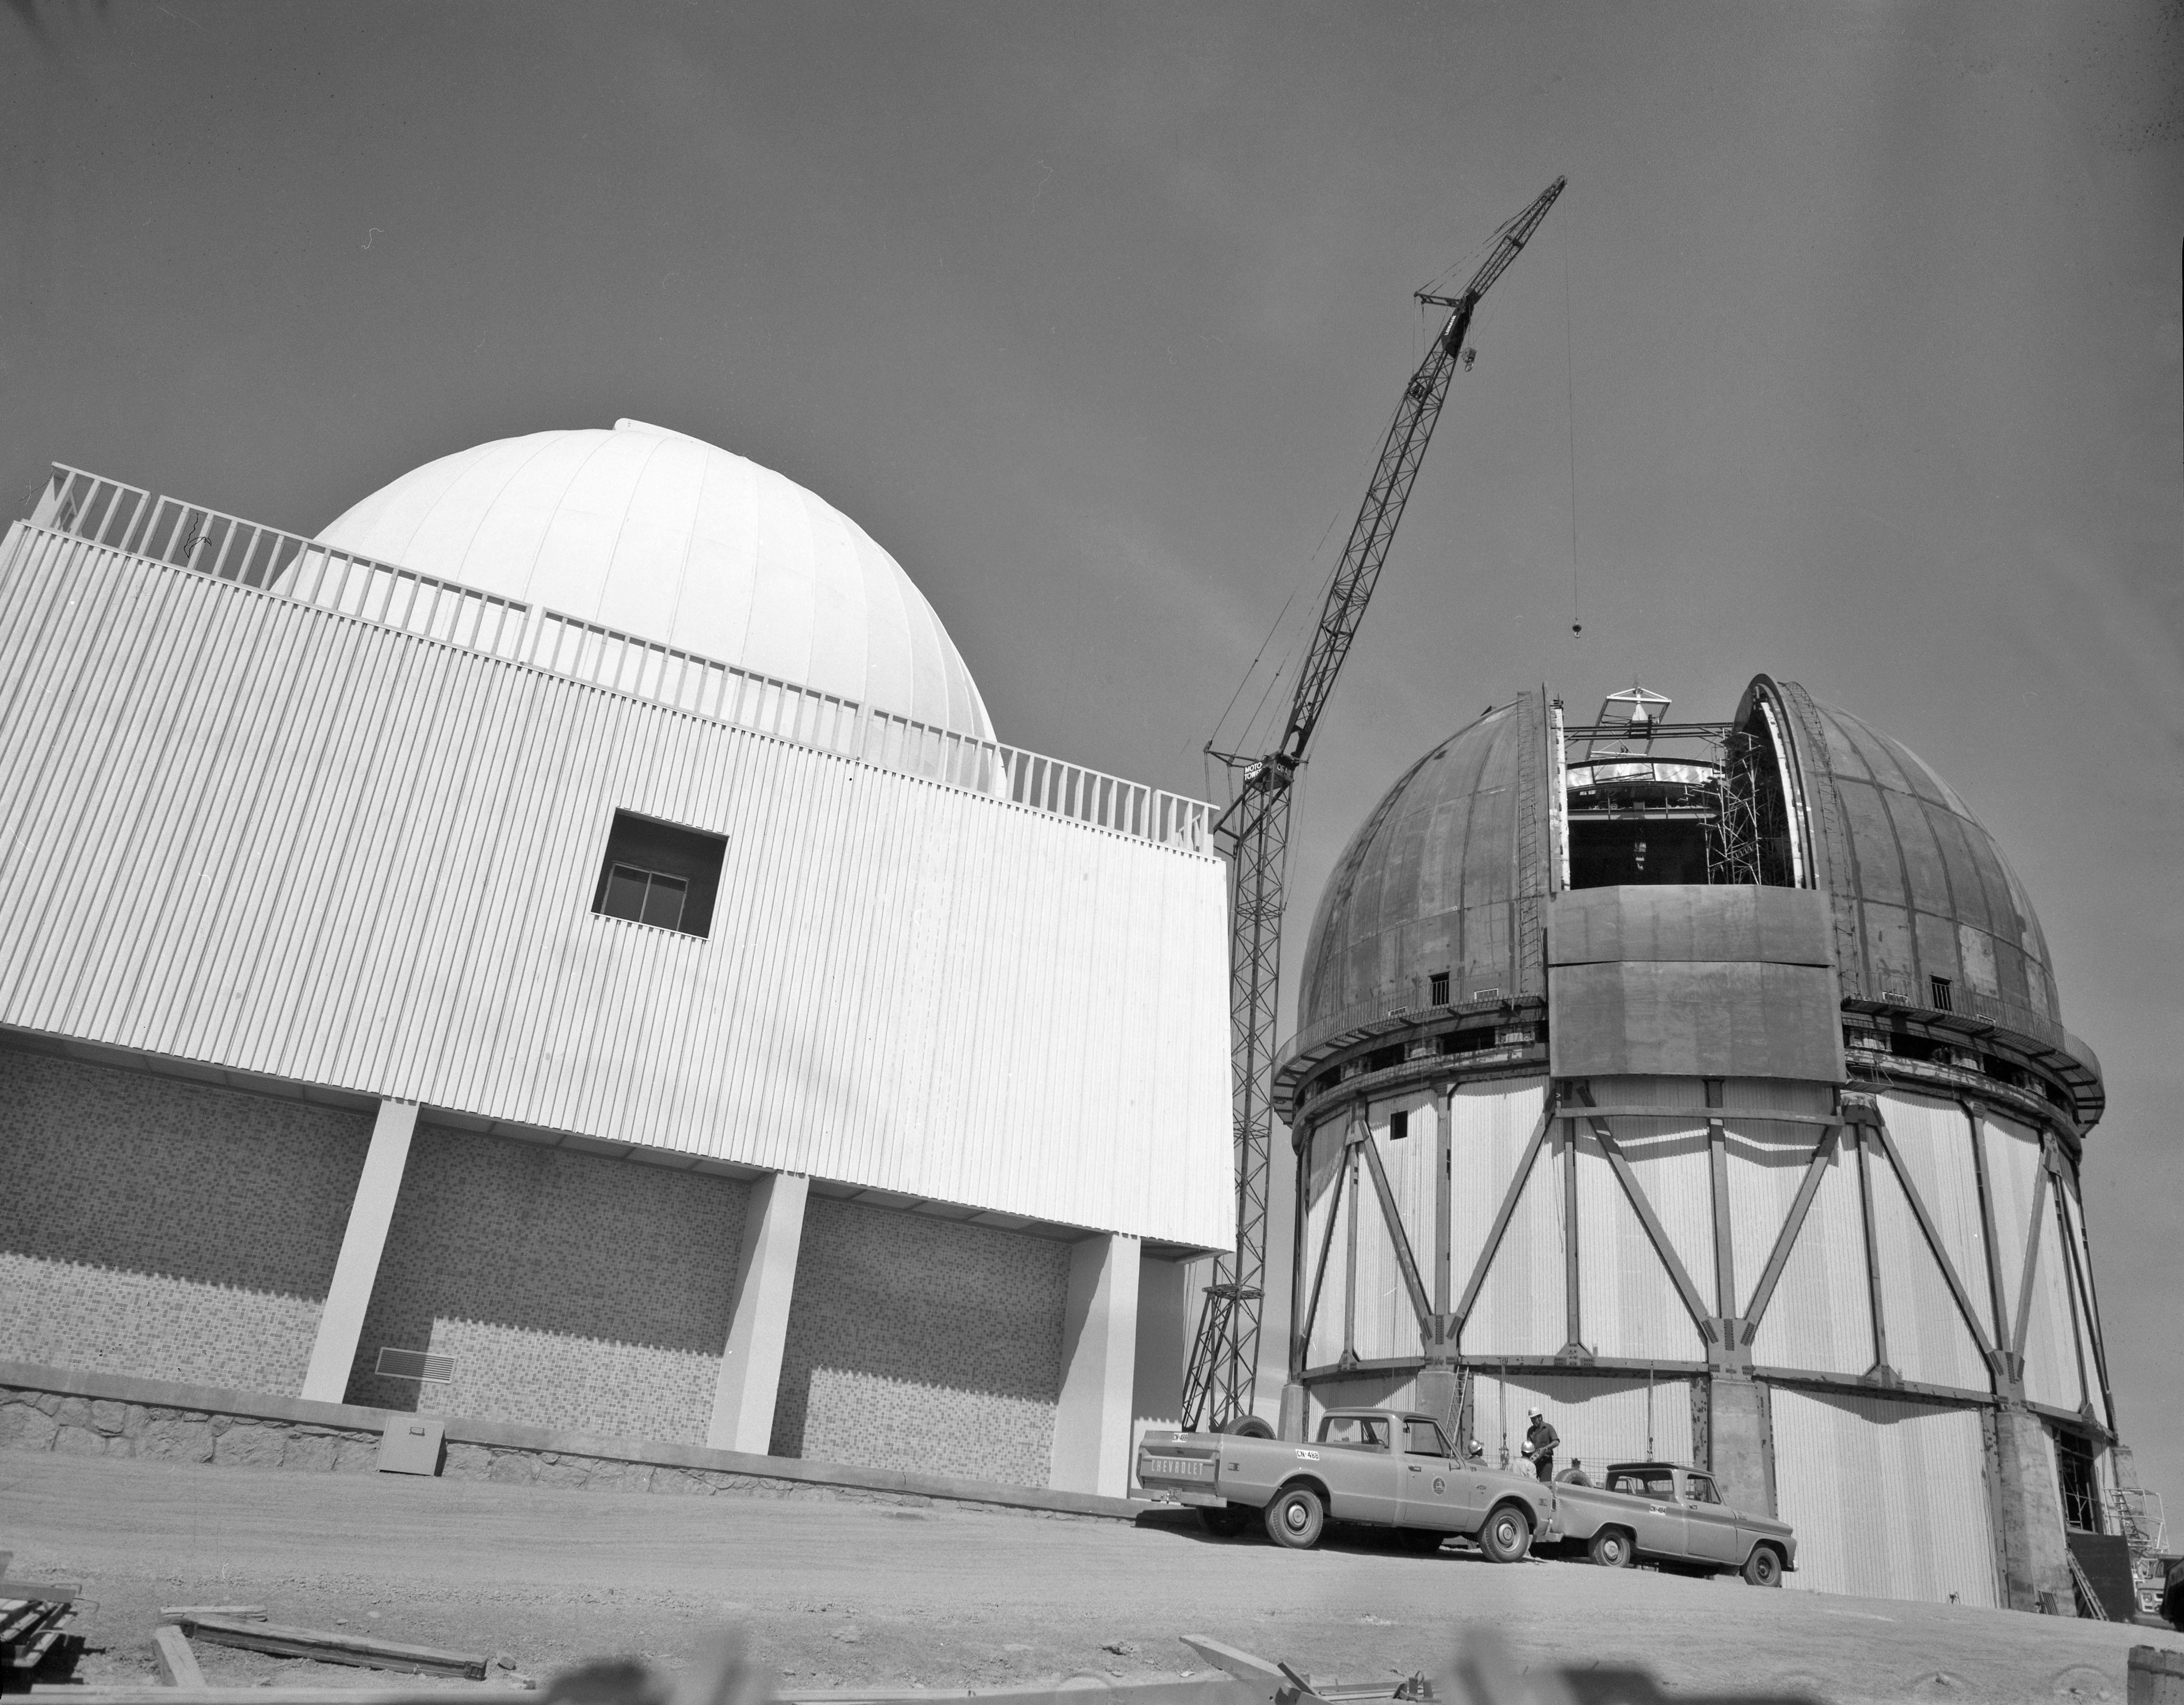

Víctor M. Blanco 4-meter Telescope under construction

Víctor M. Blanco 4-meter Telescope building progress at Cerro Tololo, 27 February 1967.

Credit: CTIO/NOIRLab/NSF/AURA